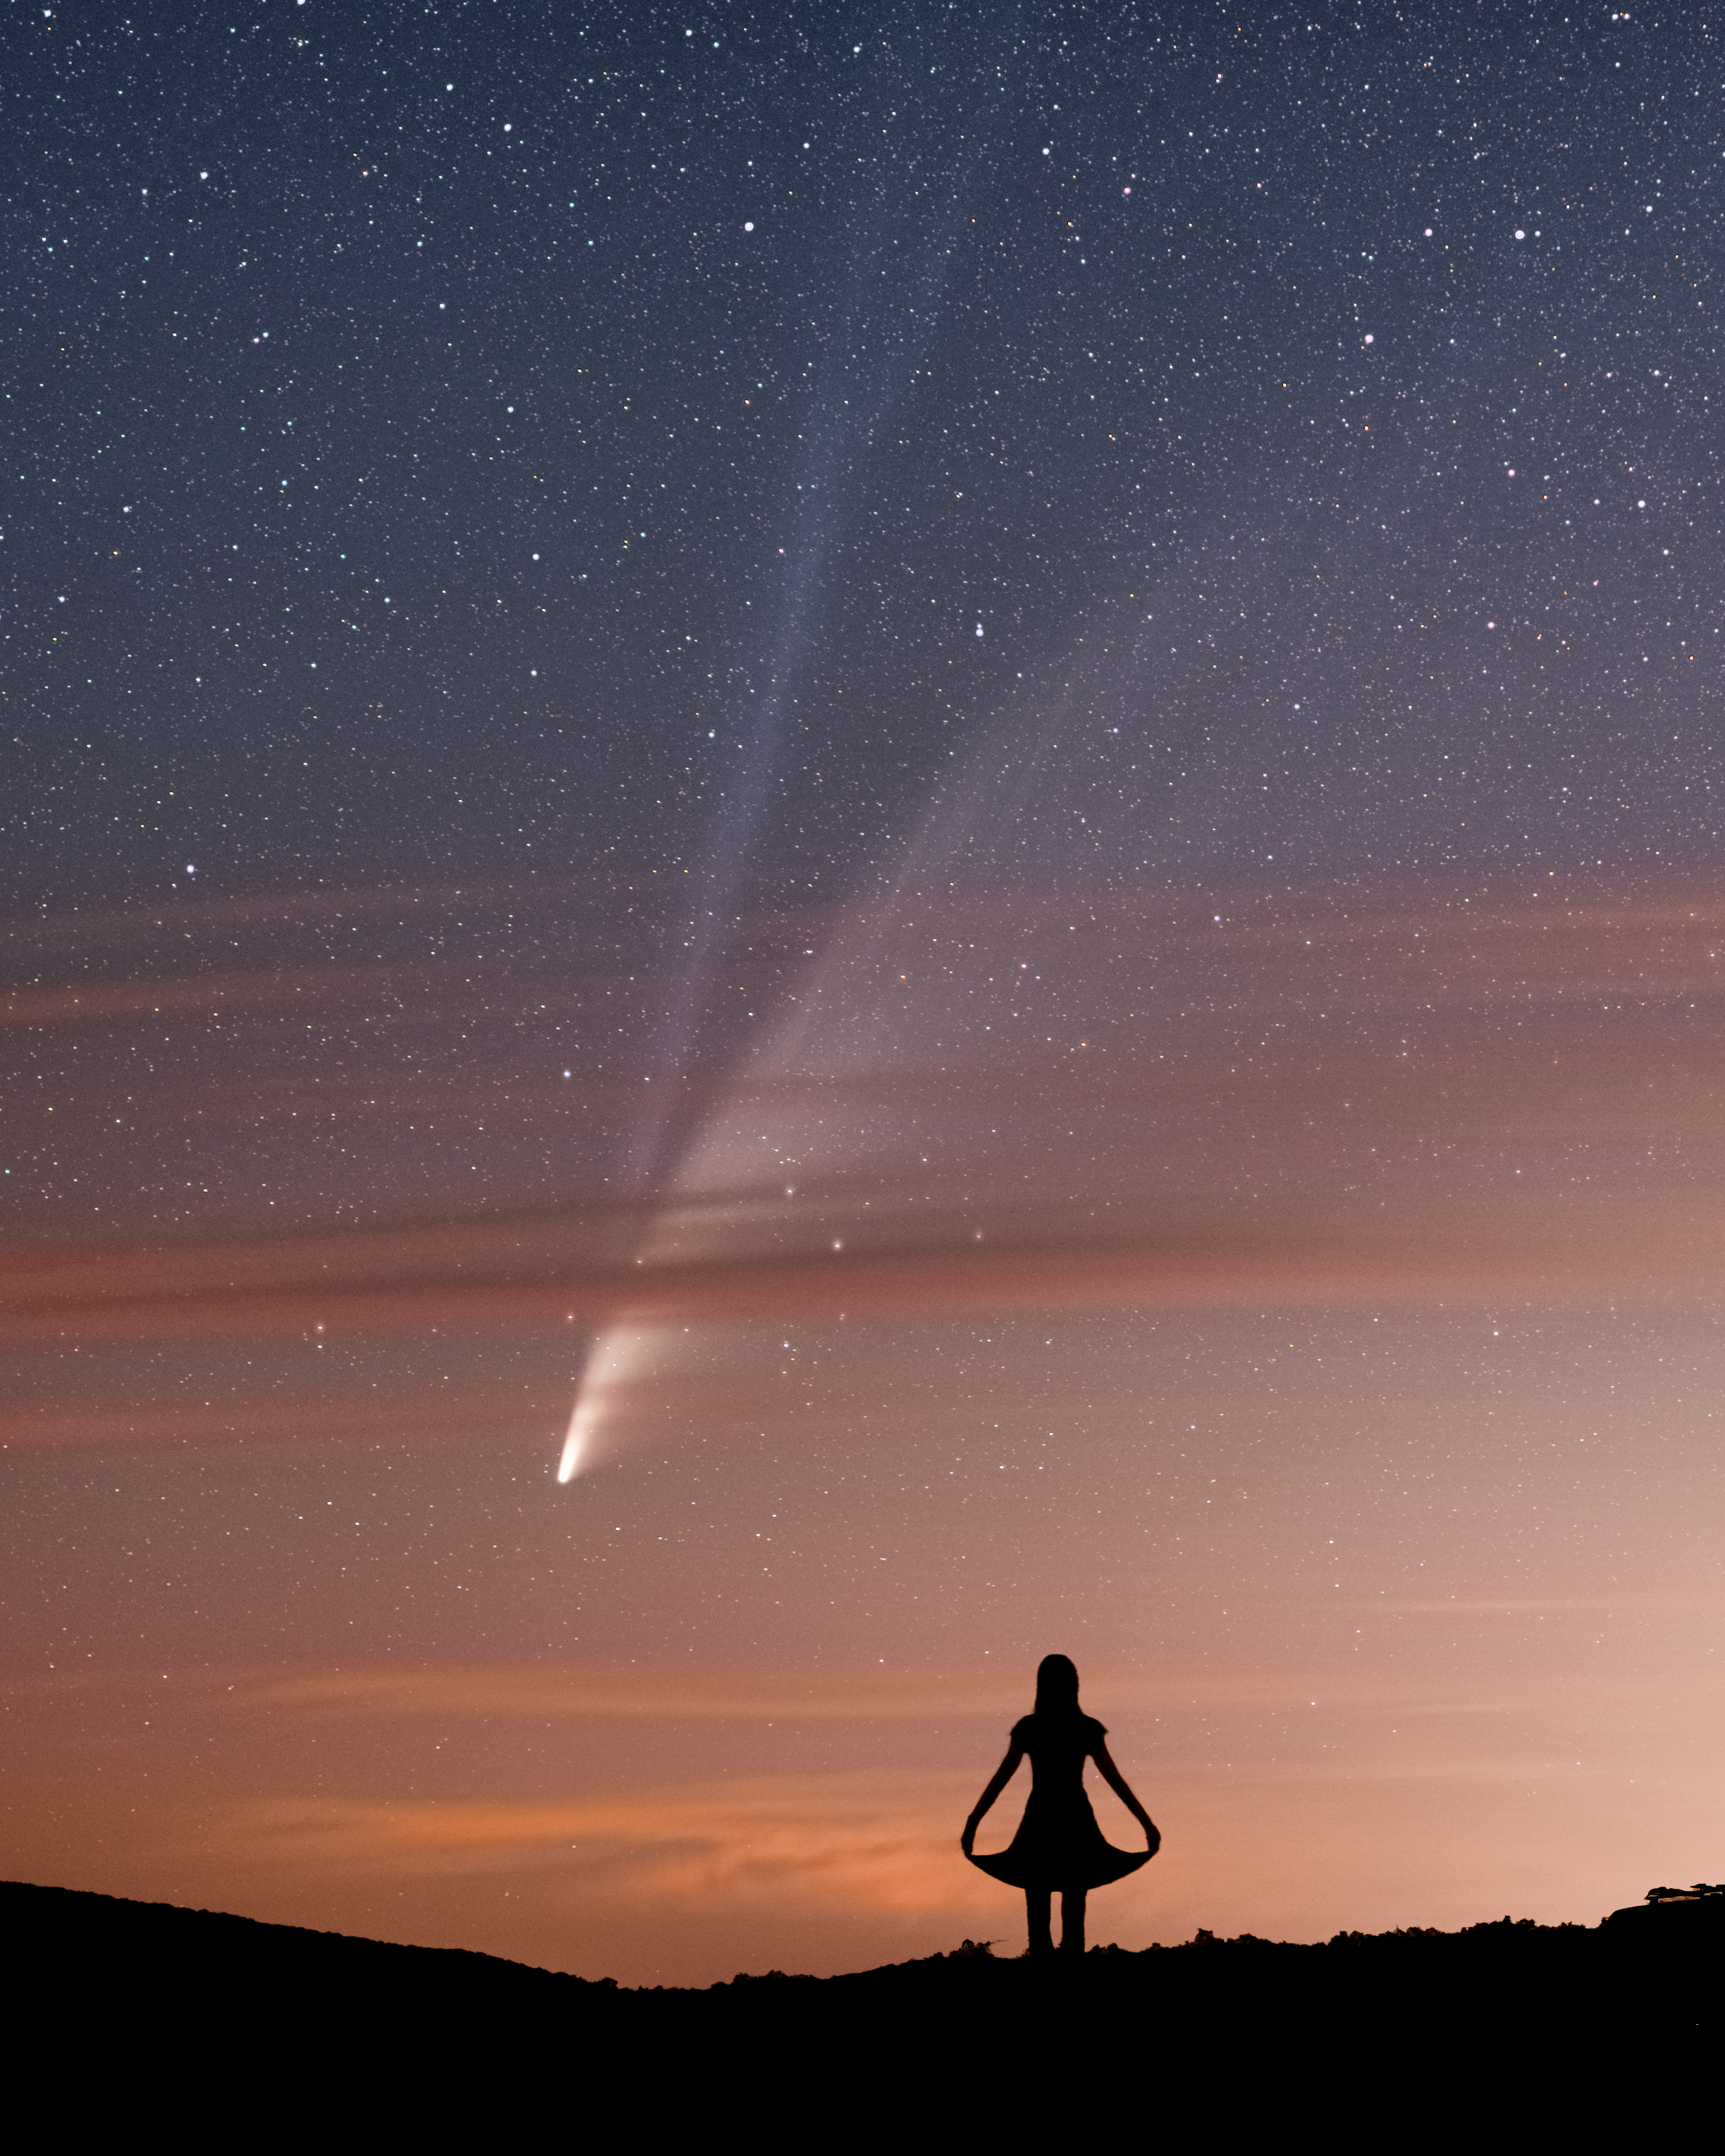

Comets, Third Place

Third place in the 2021 IAU OAE Astrophotography Contest, category Comets: Hello Comet, shall we dance?, by Robert Barsa, Slovakia.

This beautiful and poetic image taken from Slovakia in July 2020 captures the comet C/2020 F3 (Neowise). The direction of the tails of the comet provides a clue as to the position of the Sun. In the past, the appearance of a comet in the skies could be accompanied by apprehension and even fear from those who did not know what these objects really are. Through careful observations and the applications of knowledge from physics, chemistry and geology, we now understand that comets are objects left over from the earliest days when the Solar System formed. The most distinctive features of a comet are the bluish ion (gas) tail, and whitish dust tail, which can extend for tens of millions of kilometres. These distinctive features, easily observable with the unaided eye together with an understanding of the science, are no longer cause for fear, rather they help us understand the history of our Solar System, and bring awe, joy and contemplation, as portrayed in this image.

Credit: Robert Barsa/IAU OAE